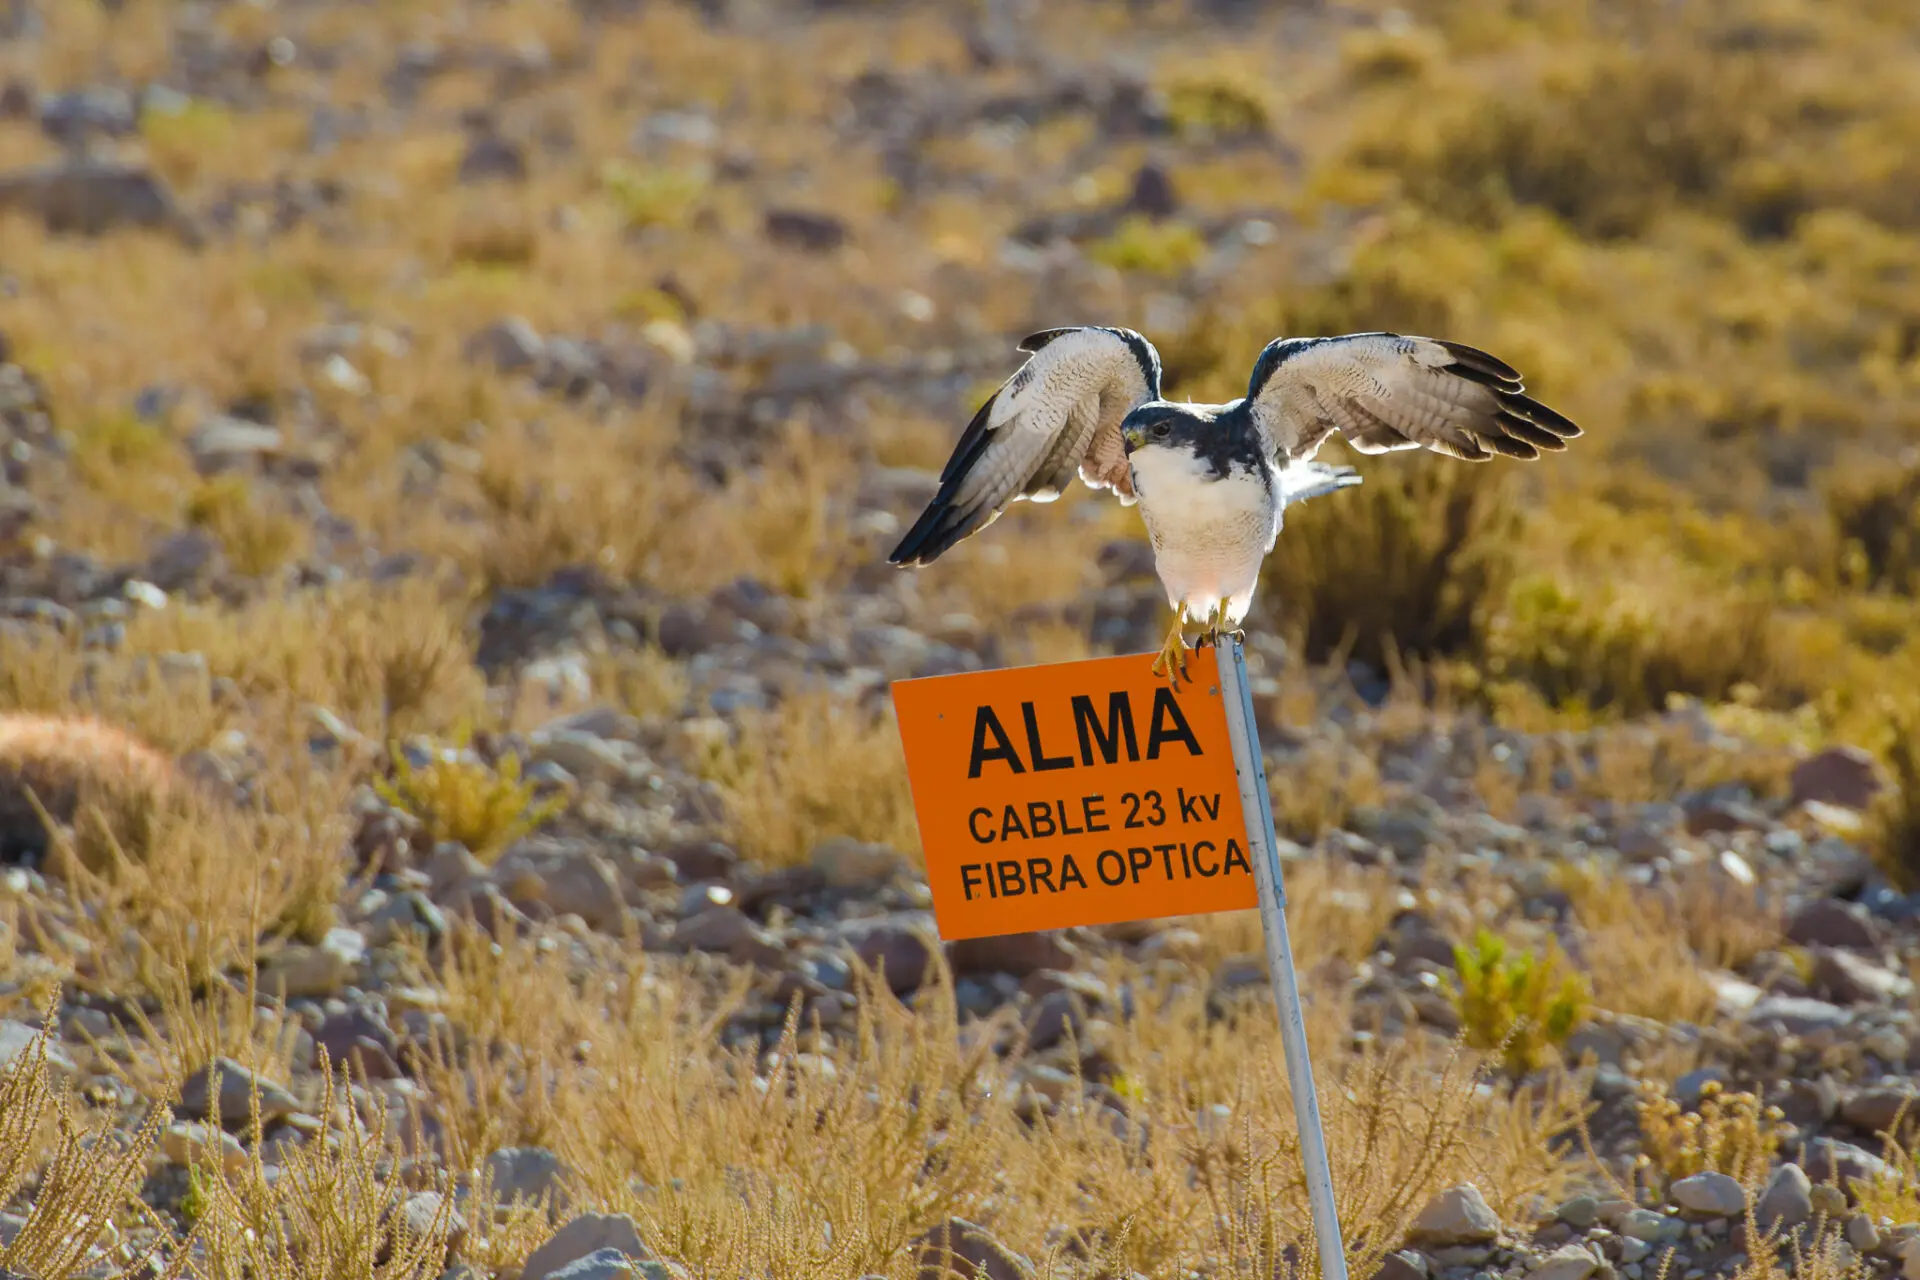

Harrier

Harrier (Geranoaetus polyosoma polyosoma).

Credit: Sergio Otárola - ALMA (ESO / NAOJ / NRAO)